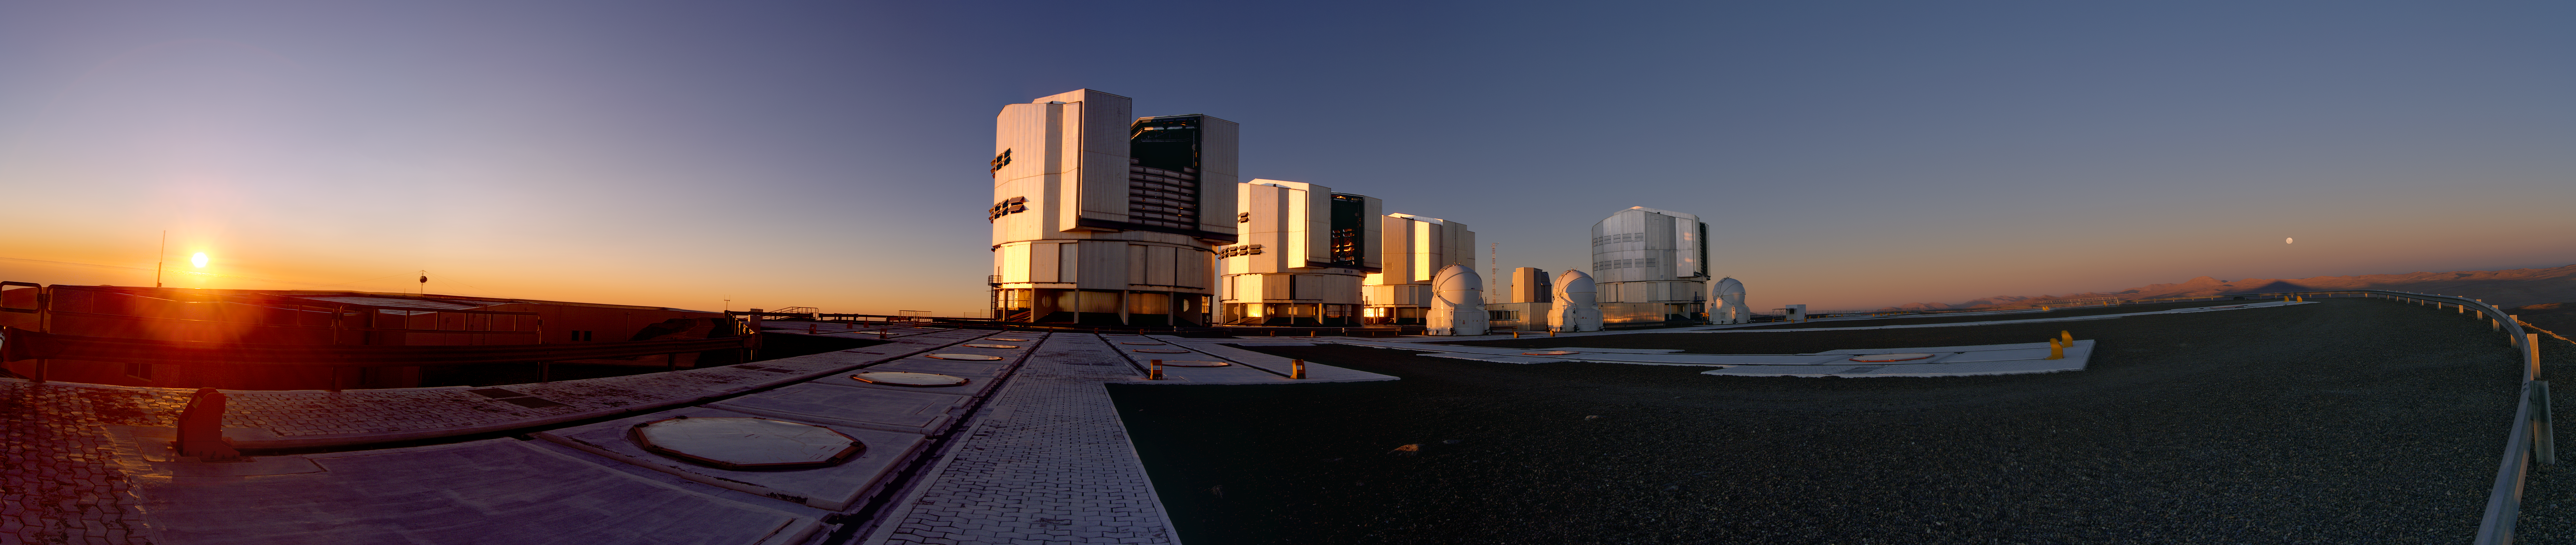

Panorama of sunset on Paranal

Magnificent sunset panorama on the telescopes of ESO’s Very Large Telescope (VLT) observatory on Cerro Paranal, marking the beginning of the frantic activity of the astronomers observing the night sky.

Credit: ESO/Y. Beletsky